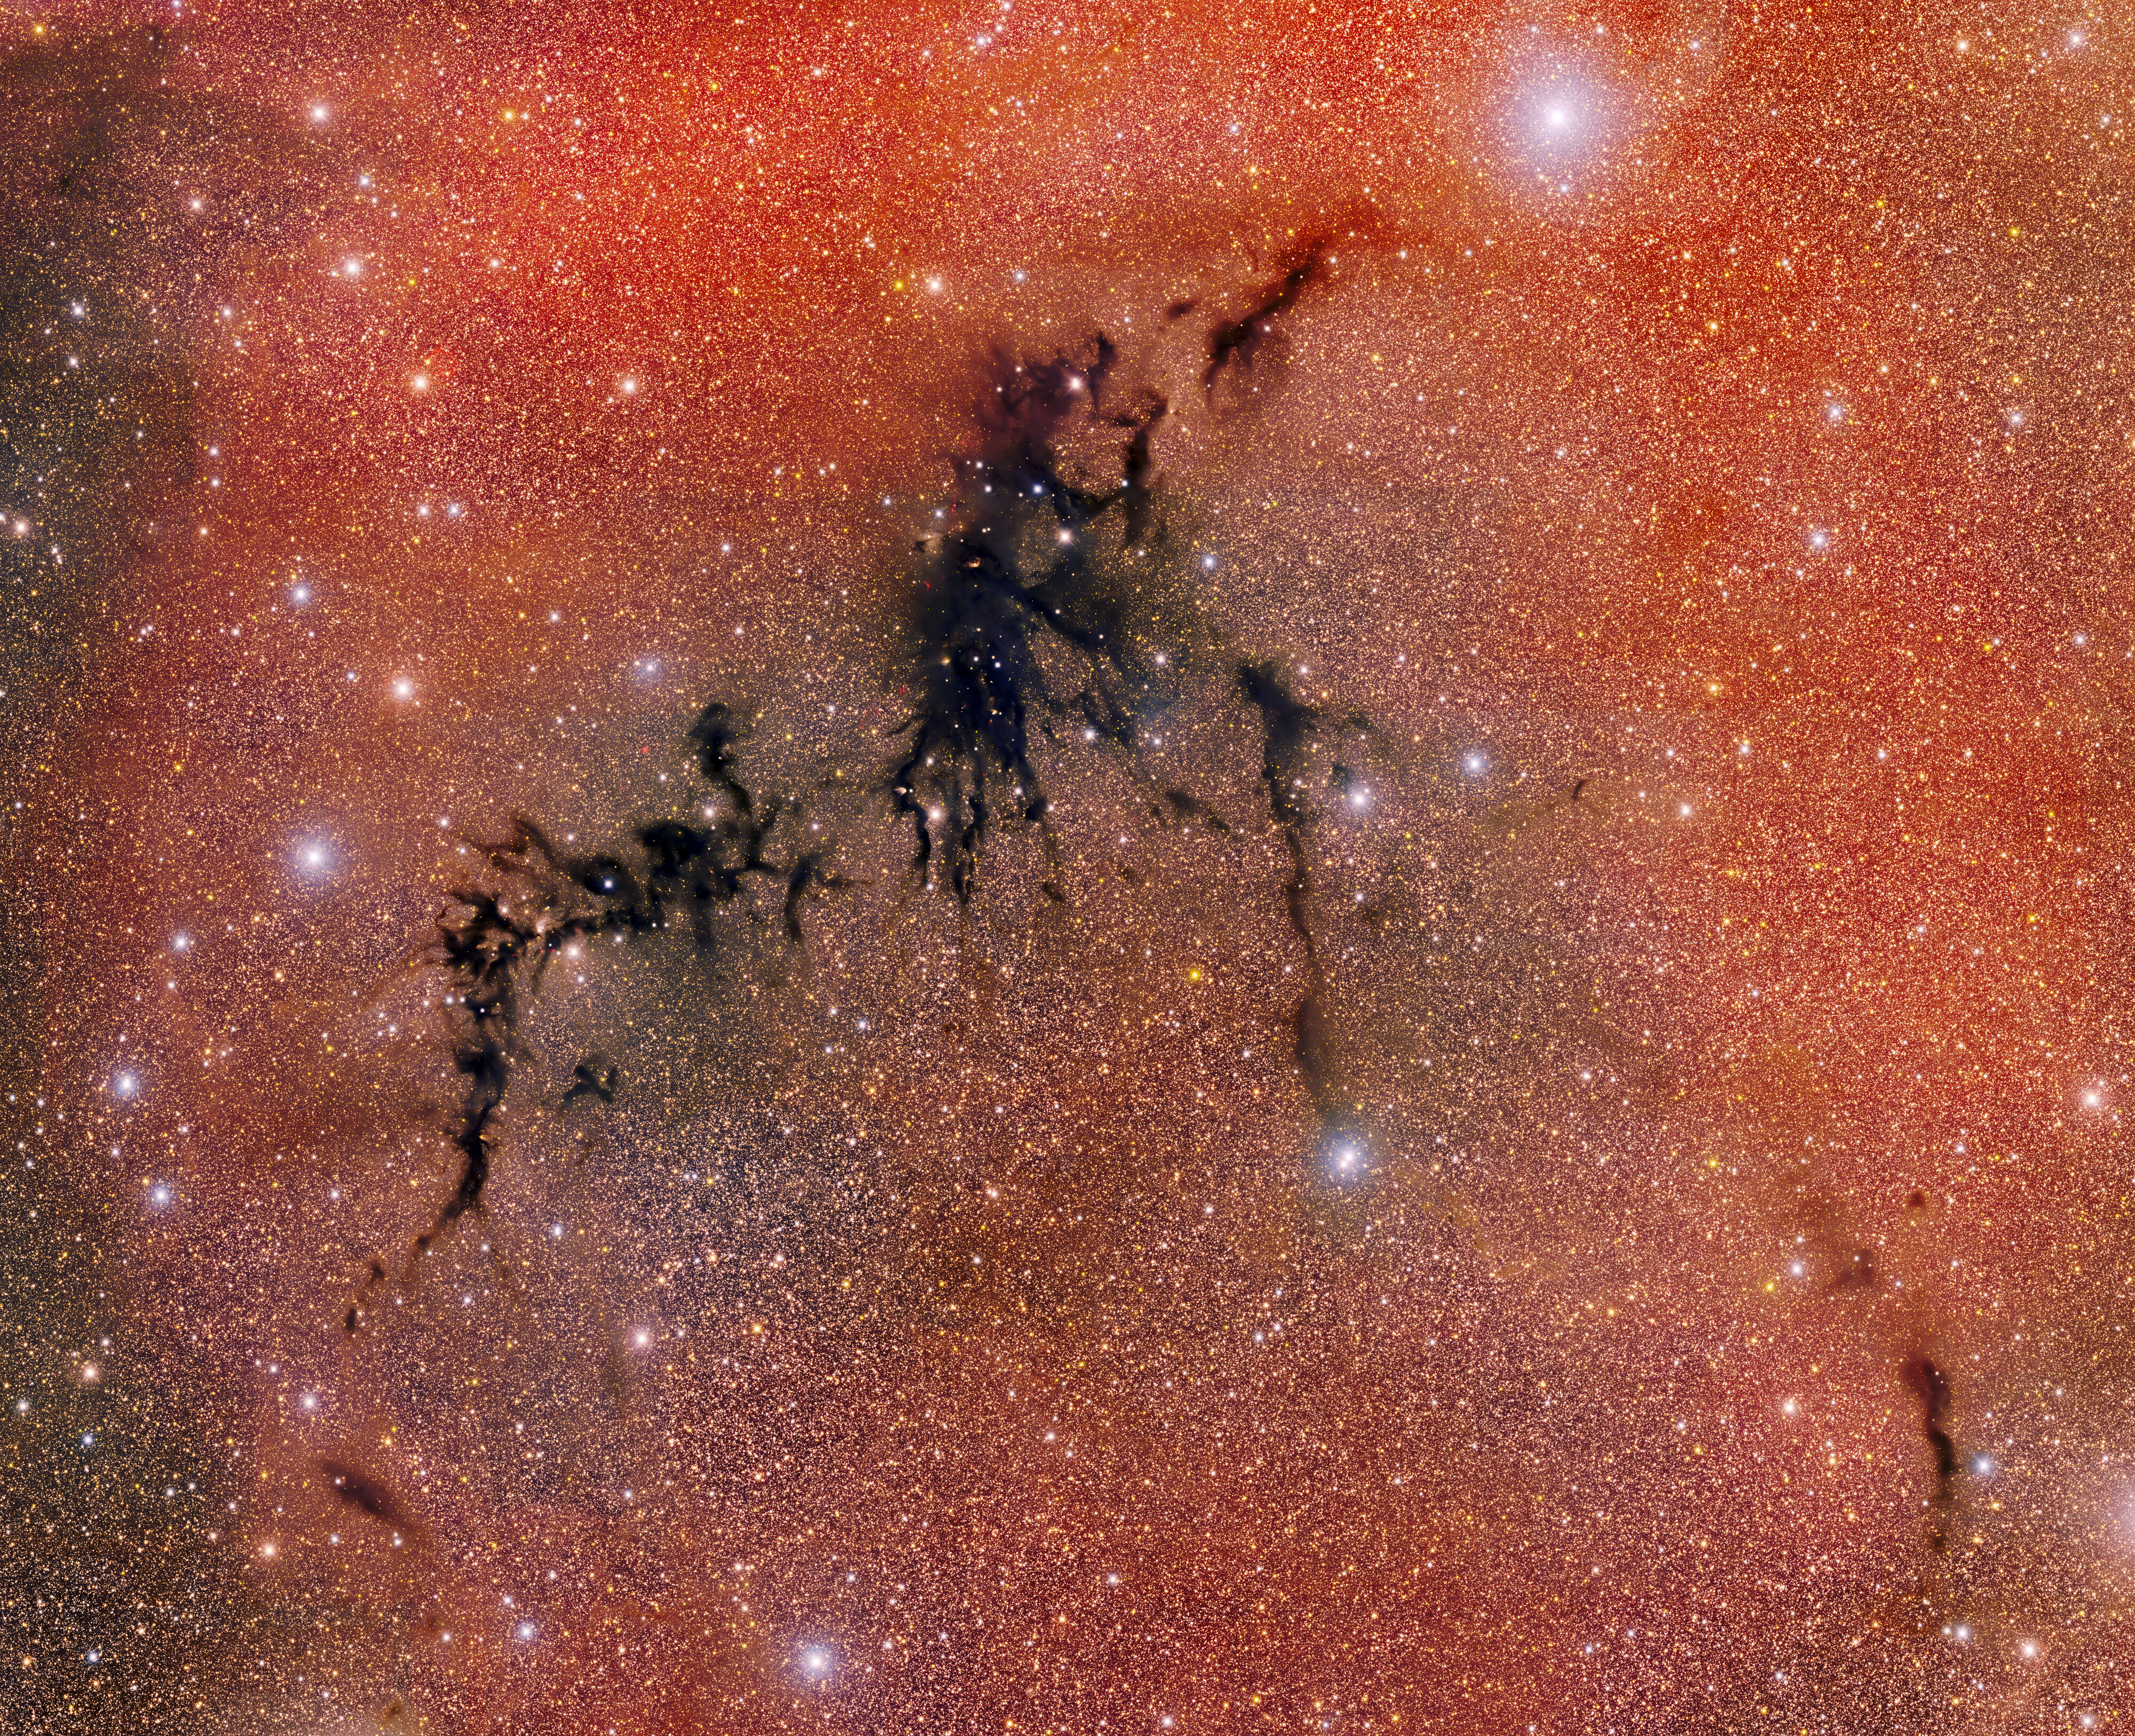

Dark Energy Camera Captures Circinus West Molecular Cloud

A celestial shadow known as the Circinus West molecular cloud creeps across this image taken with the Department of Energy-fabricated 570-megapixel Dark Energy Camera (DECam) — one of the most powerful digital cameras in the world. Within this stellar nursery's opaque boundaries, infant stars ignite from cold, dense gas and dust, while outflows hurtle leftover material into space.

DECam is mounted on the U.S. National Science Foundation Víctor M. Blanco 4-meter telescope at Cerro Tololo Inter-American Observatory in Chile, a Program of NSF NOIRLab.

Credit: CTIO/NOIRLab/DOE/NSF/AURAImage Processing: T.A. Rector (University of Alaska Anchorage/NSF NOIRLab), D. de Martin & M. Kosari (NSF NOIRLab)